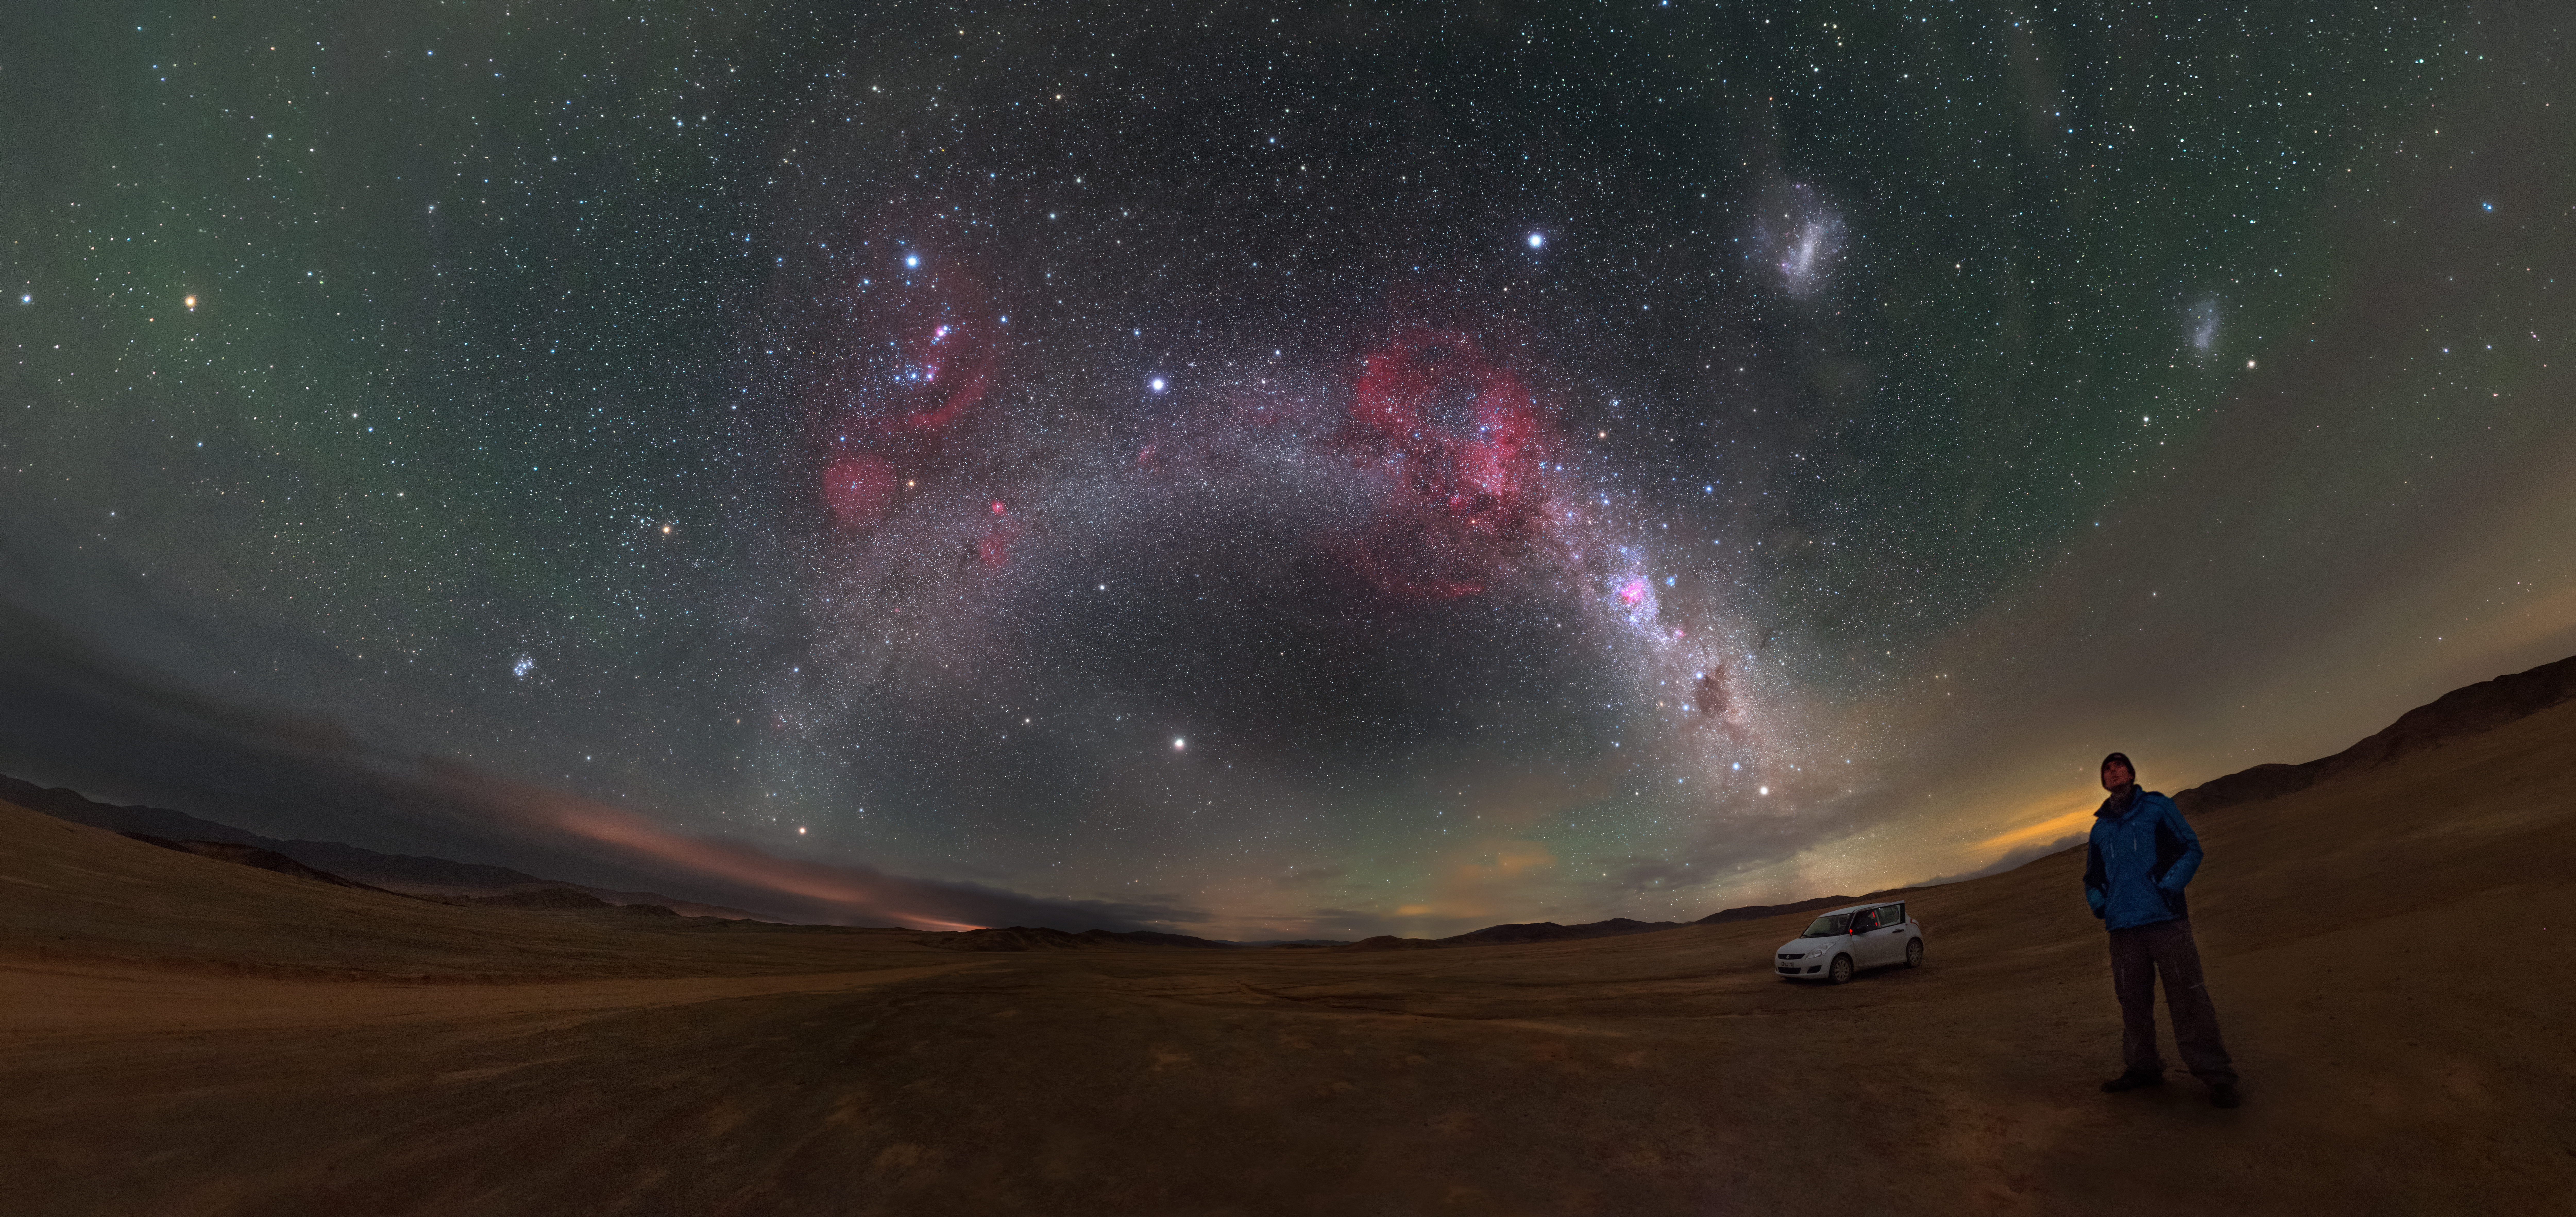

Barnard's Loop and the Magellanic Clouds

A veritable feast of cosmic delights are captured in this spectacular panorama of the plane of the Milky Way as it arches above the Atacama Desert in northern Chile.

This deep exposure brings out an array of sky wonders, including Barnard's Loop — the half pink ring visible above the Milky Way band — and the Small and Large Magellanic Clouds — the two pale diffuse clouds floating towards the upper right corner.

Credit: P. Horálek/ESO